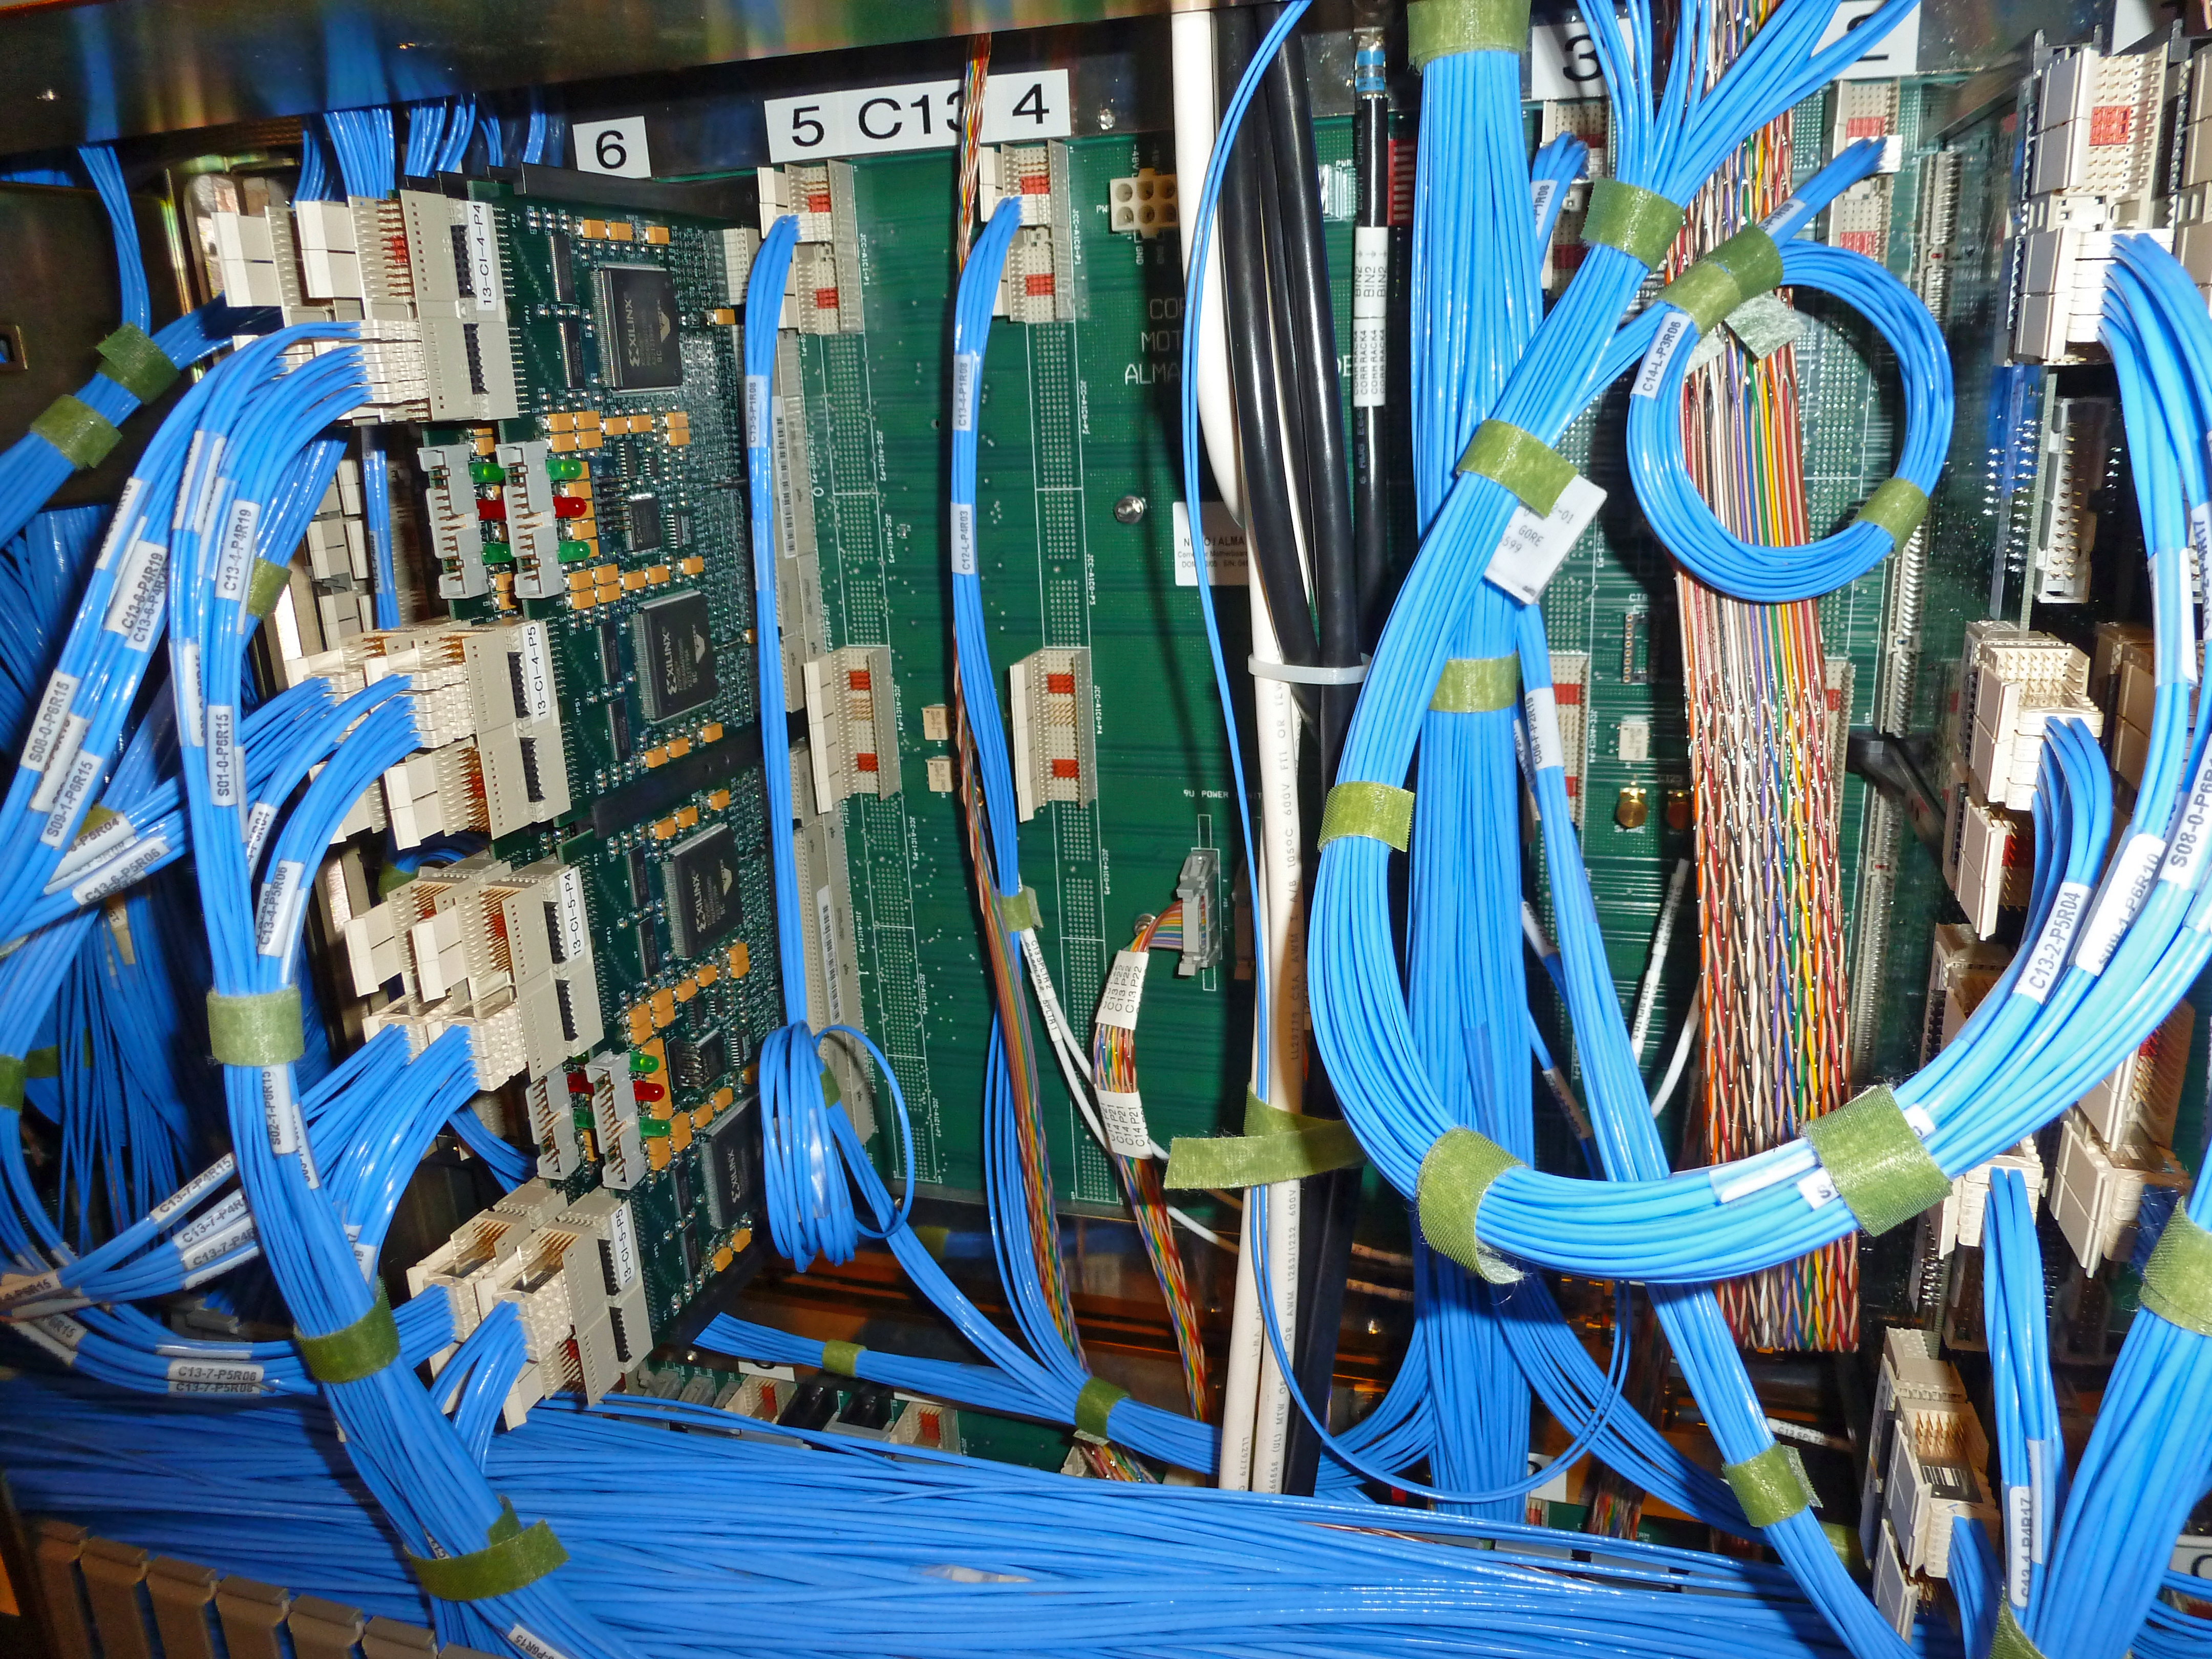

Cabling for the ALMA correlator

The ALMA correlator, one of the most powerful supercomputers in the world, has now been fully installed and tested at its remote, high altitude site in the Andes of northern Chile. This photograph shows just some of the many thousands of cables needed to connect the electronics racks of the correlator together. The full system requires 32768 rack-to-rack digital interfaces and 16384 cables to transport the signals between the racks.

Credit: ESO